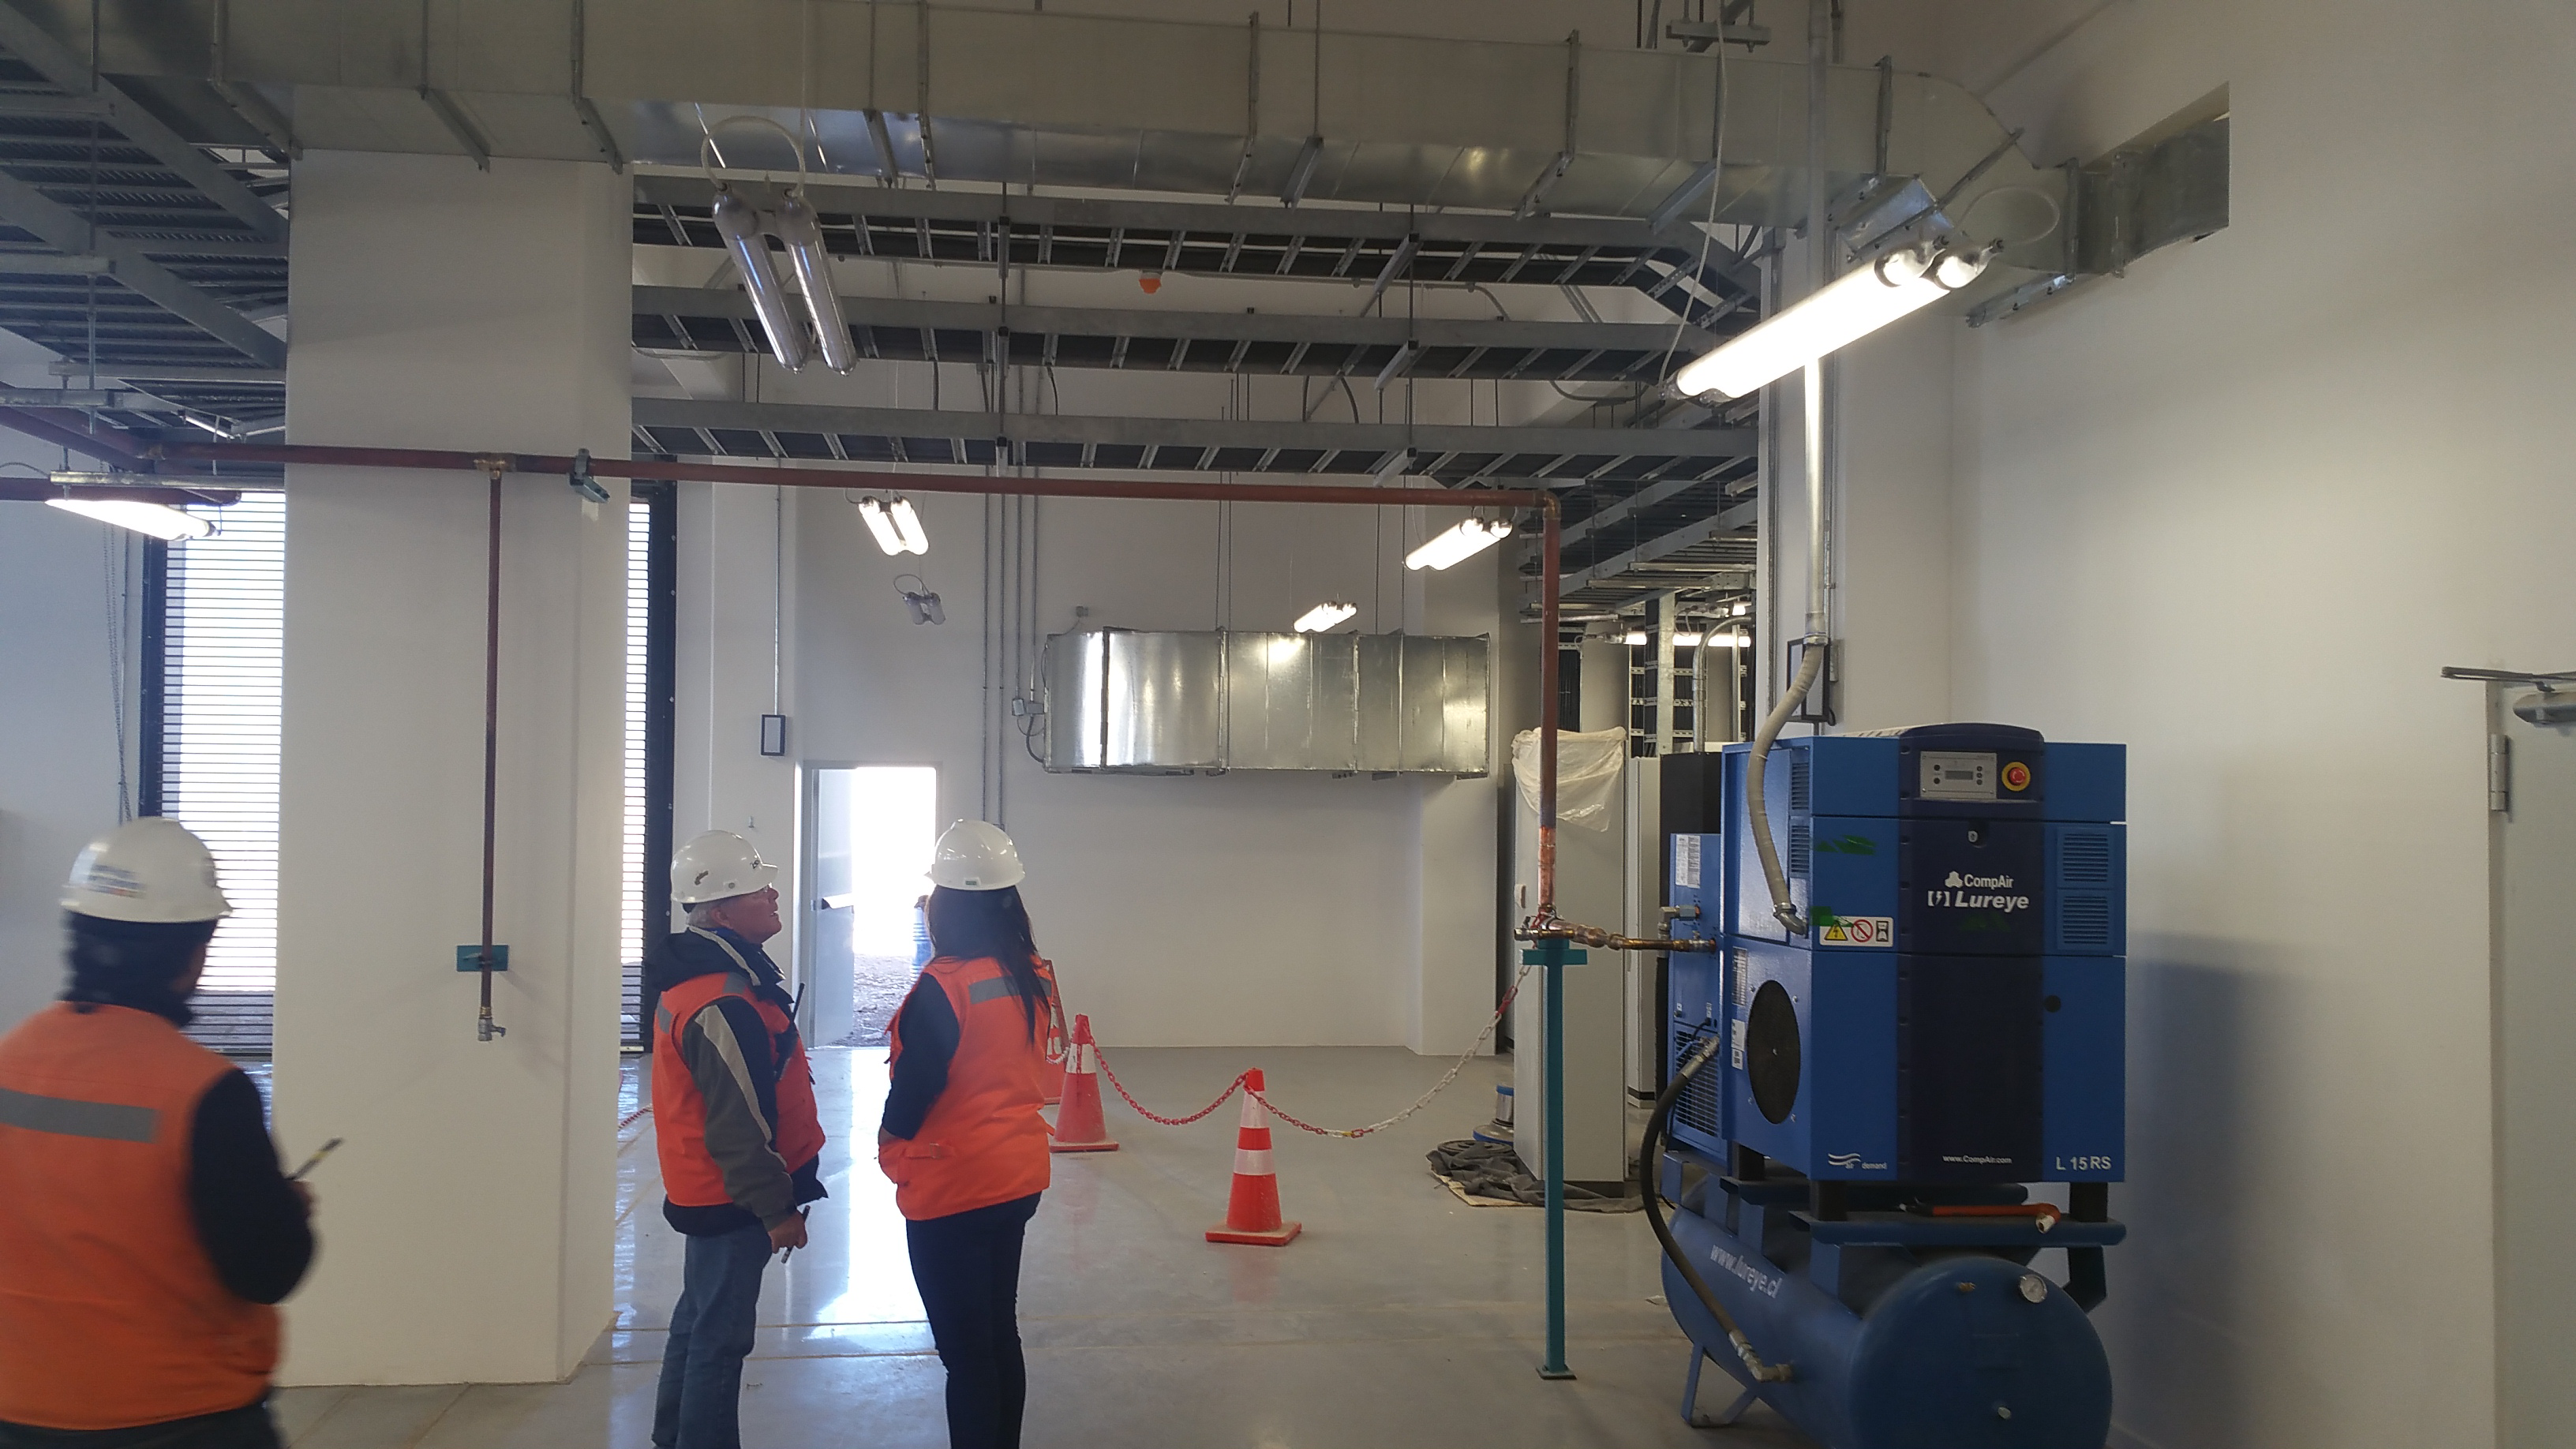

Summit Facitliy Equipment Room

Walk into the Equipment room from the front entrance and you see the shop air system on the right, the door to the mechanical shop (door out of view on the right), and an exterior door to the transformer and wash station effluent tanks on the far wall behind Eduardo and Carol who are observing the fine finishes of the facility.

Credit: Rubin Observatory/NSF/AURA